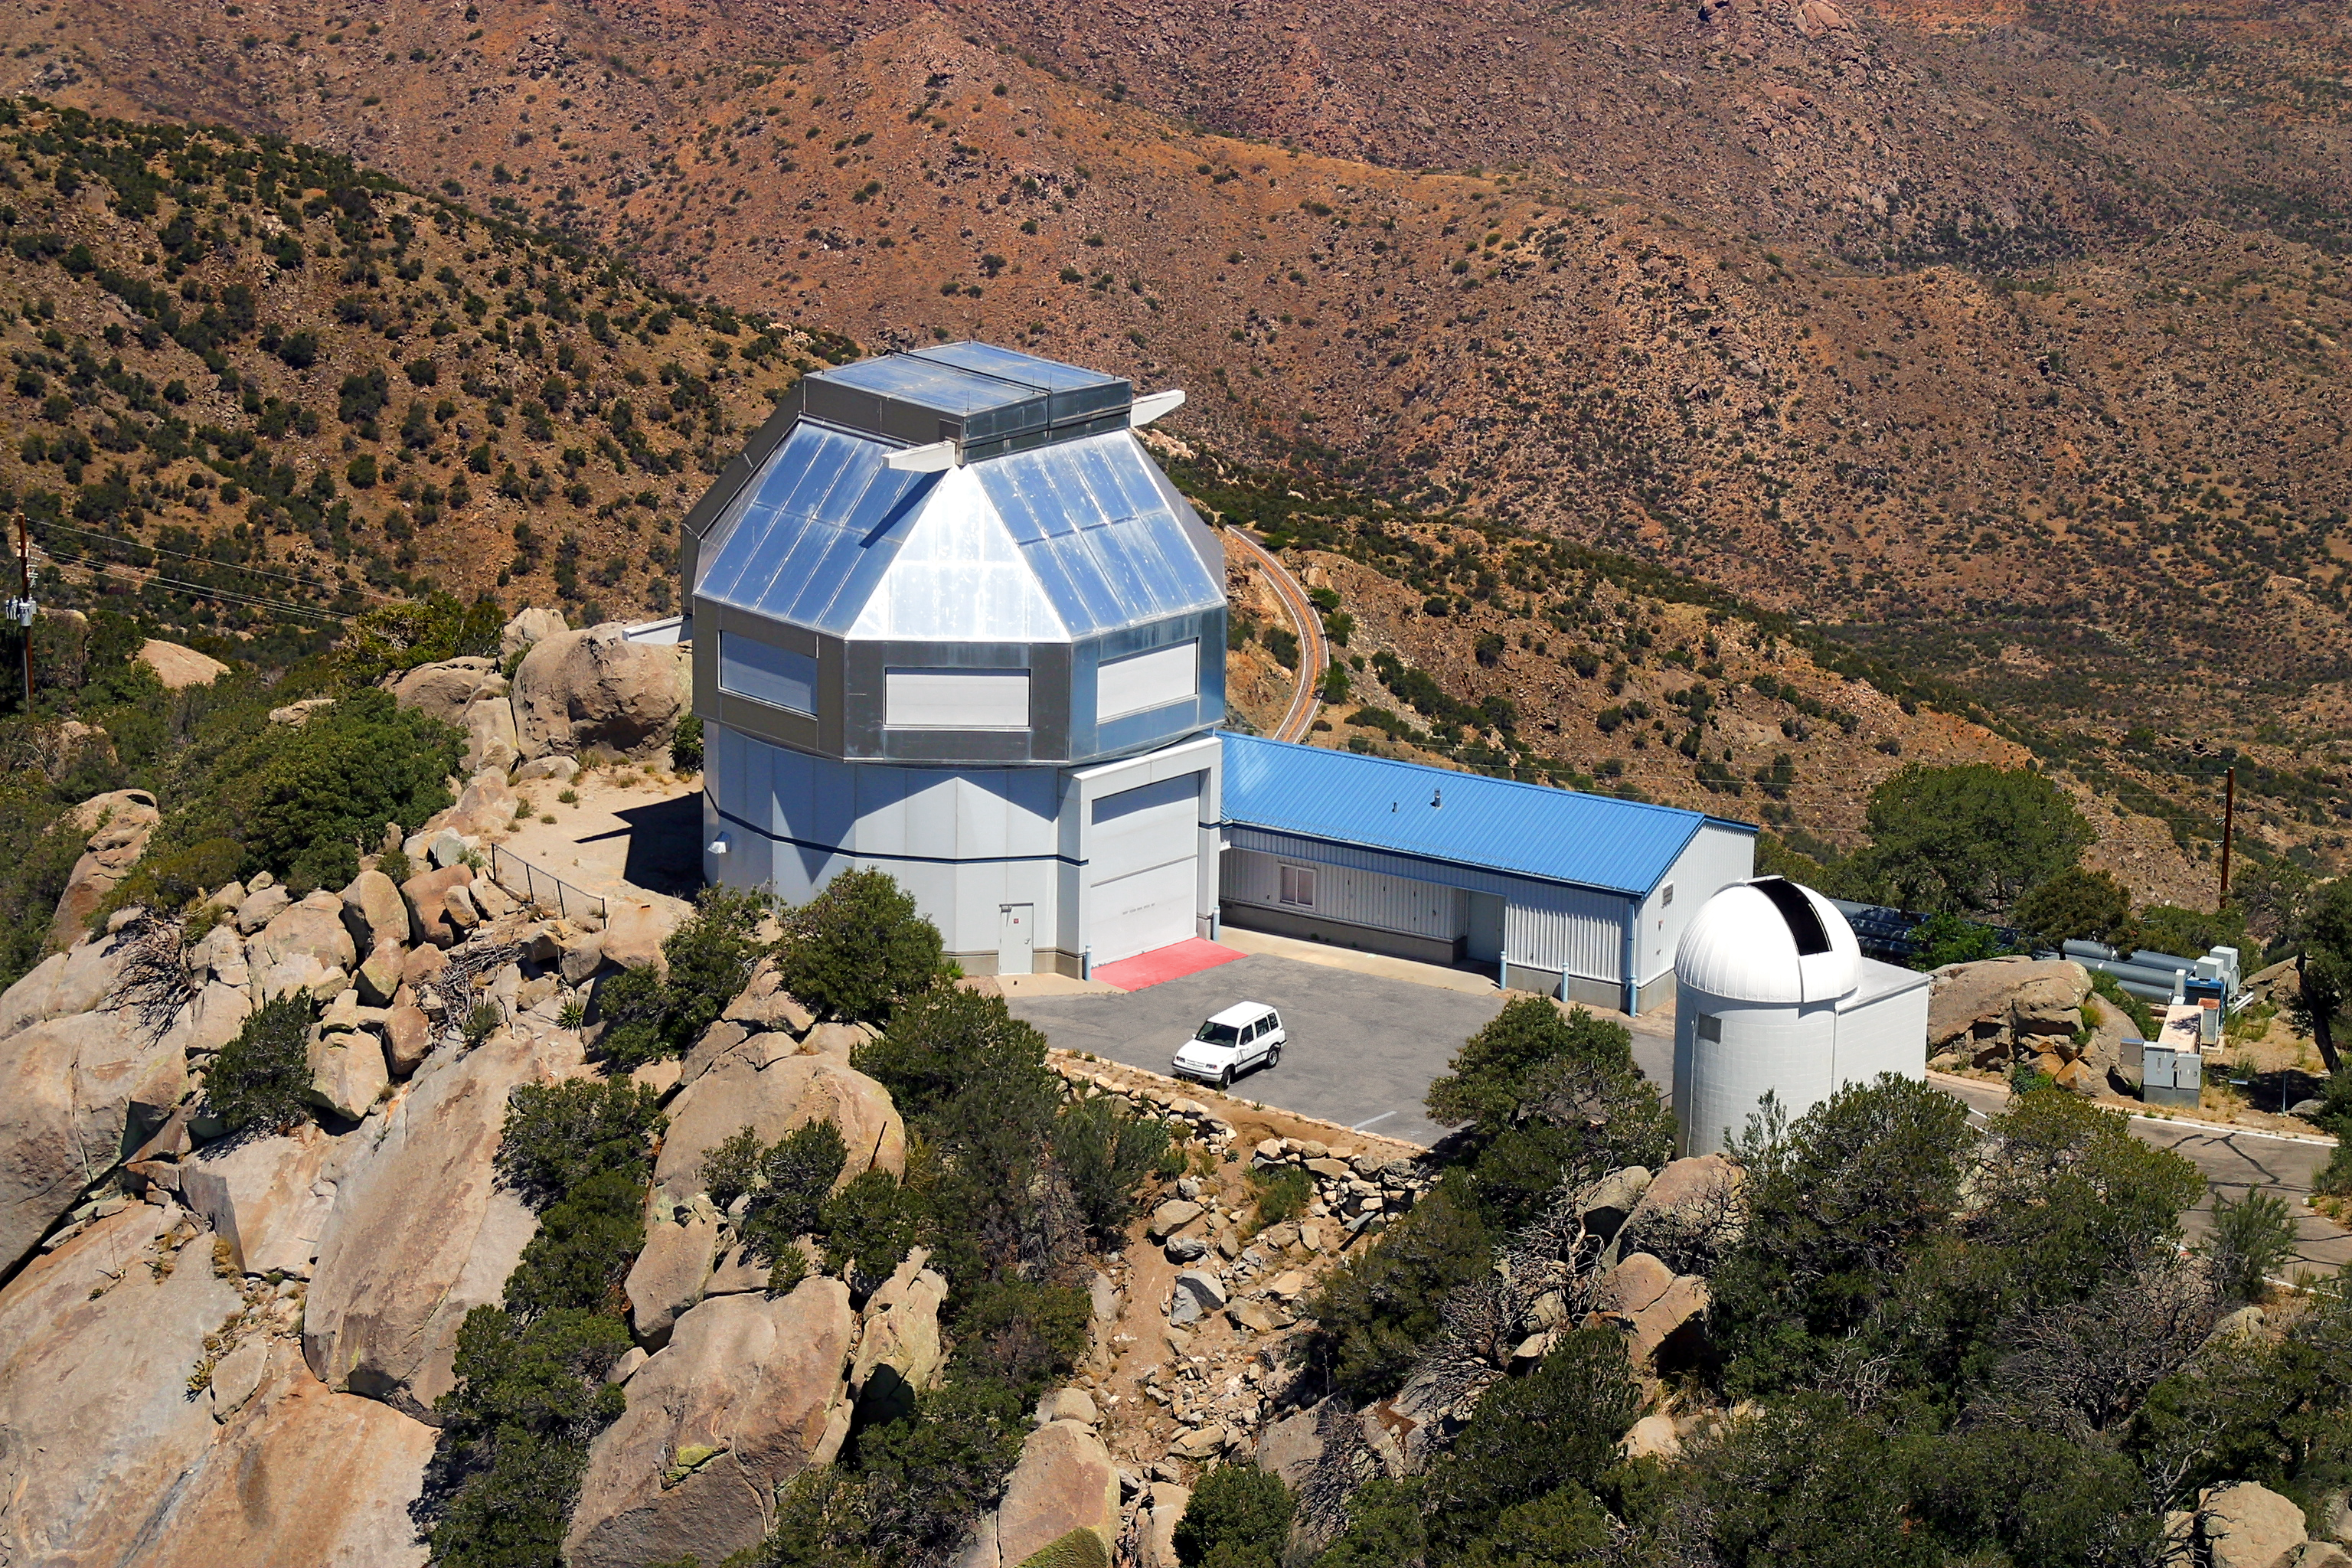

Aerial photography of Kitt Peak National Observatory, 13 June 2003

The WIYN 3.5-meter telescope, in a photograph looking towards the northwest. The low building houses control and service functions. At the far right can be seen the exhaust from the building air conditioning, which pulls any heat which might affect the telescope image quality away from the dome and vents it downwind (for the prevailing wind direction). The dome right of center is for the (unused) 0.4-meter telescope.

Credit: NOIRLab/NSF/AURA